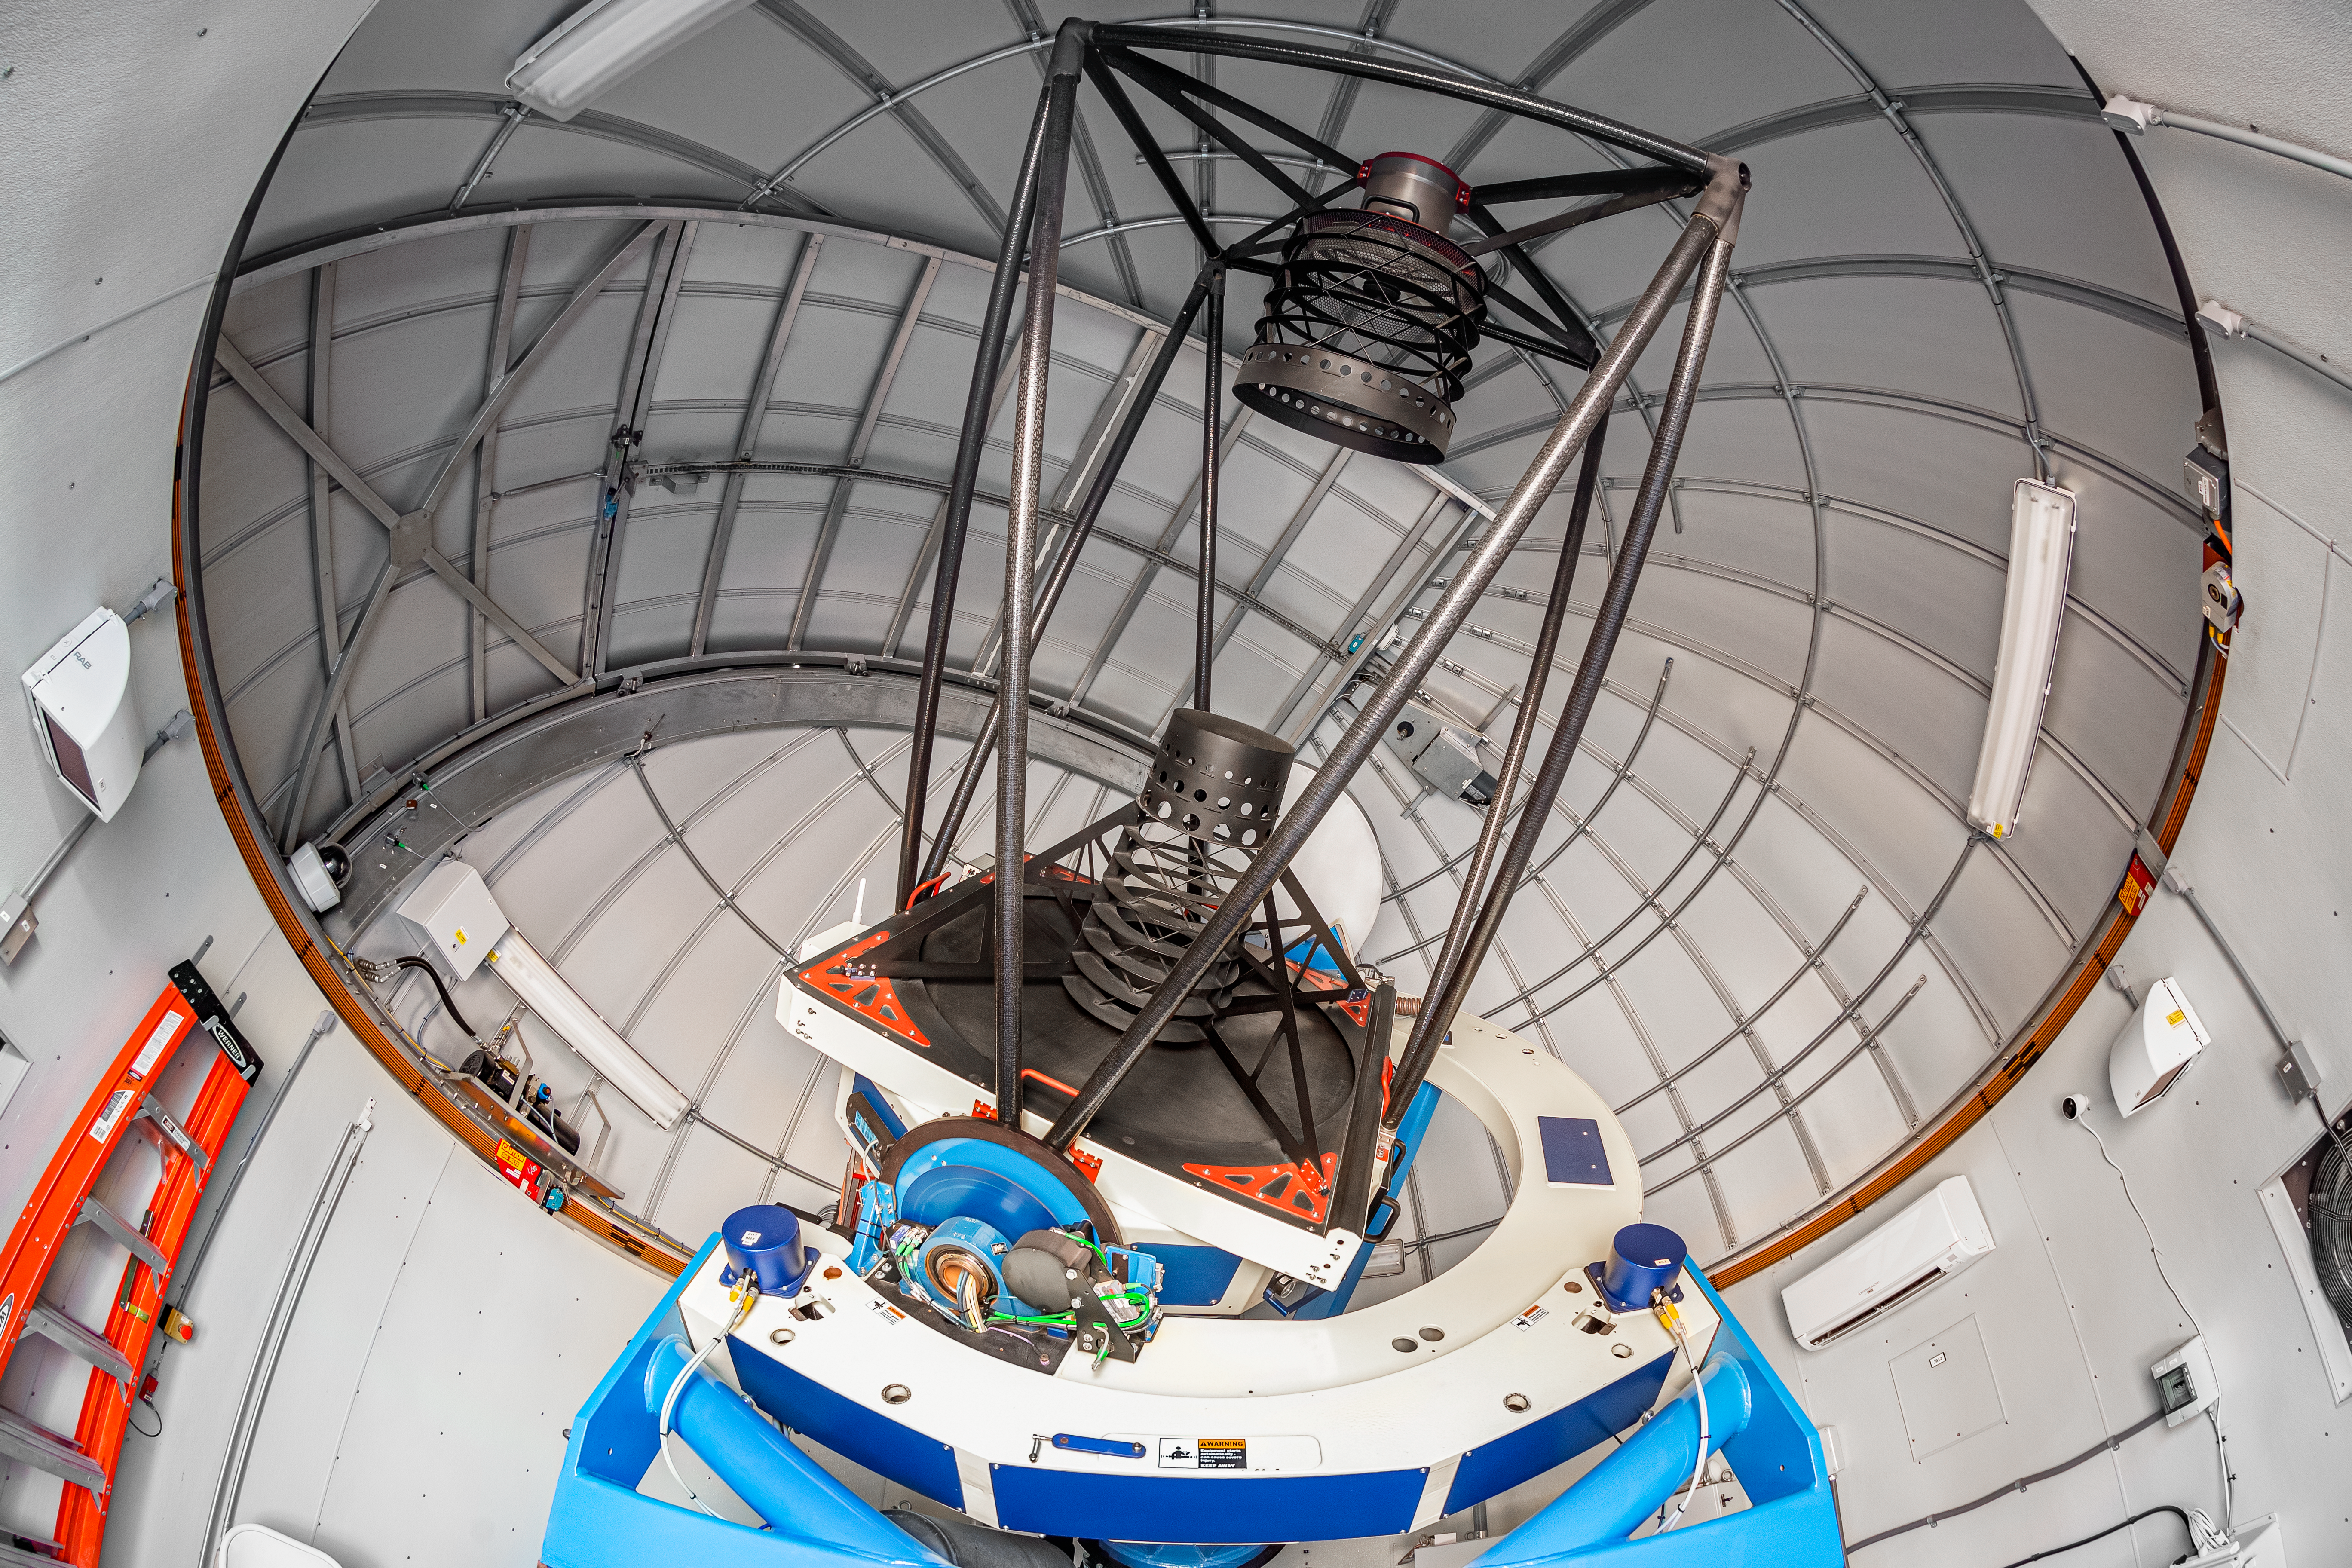

Las Cumbres Observatory 1-meter Telescope

One of the Las Cumbres Observatory 1-meter telescopes, a network of robotic telescopes, on Cerro Tololo in Chile.

Credit: CTIO/NOIRLab/NSF/AURA